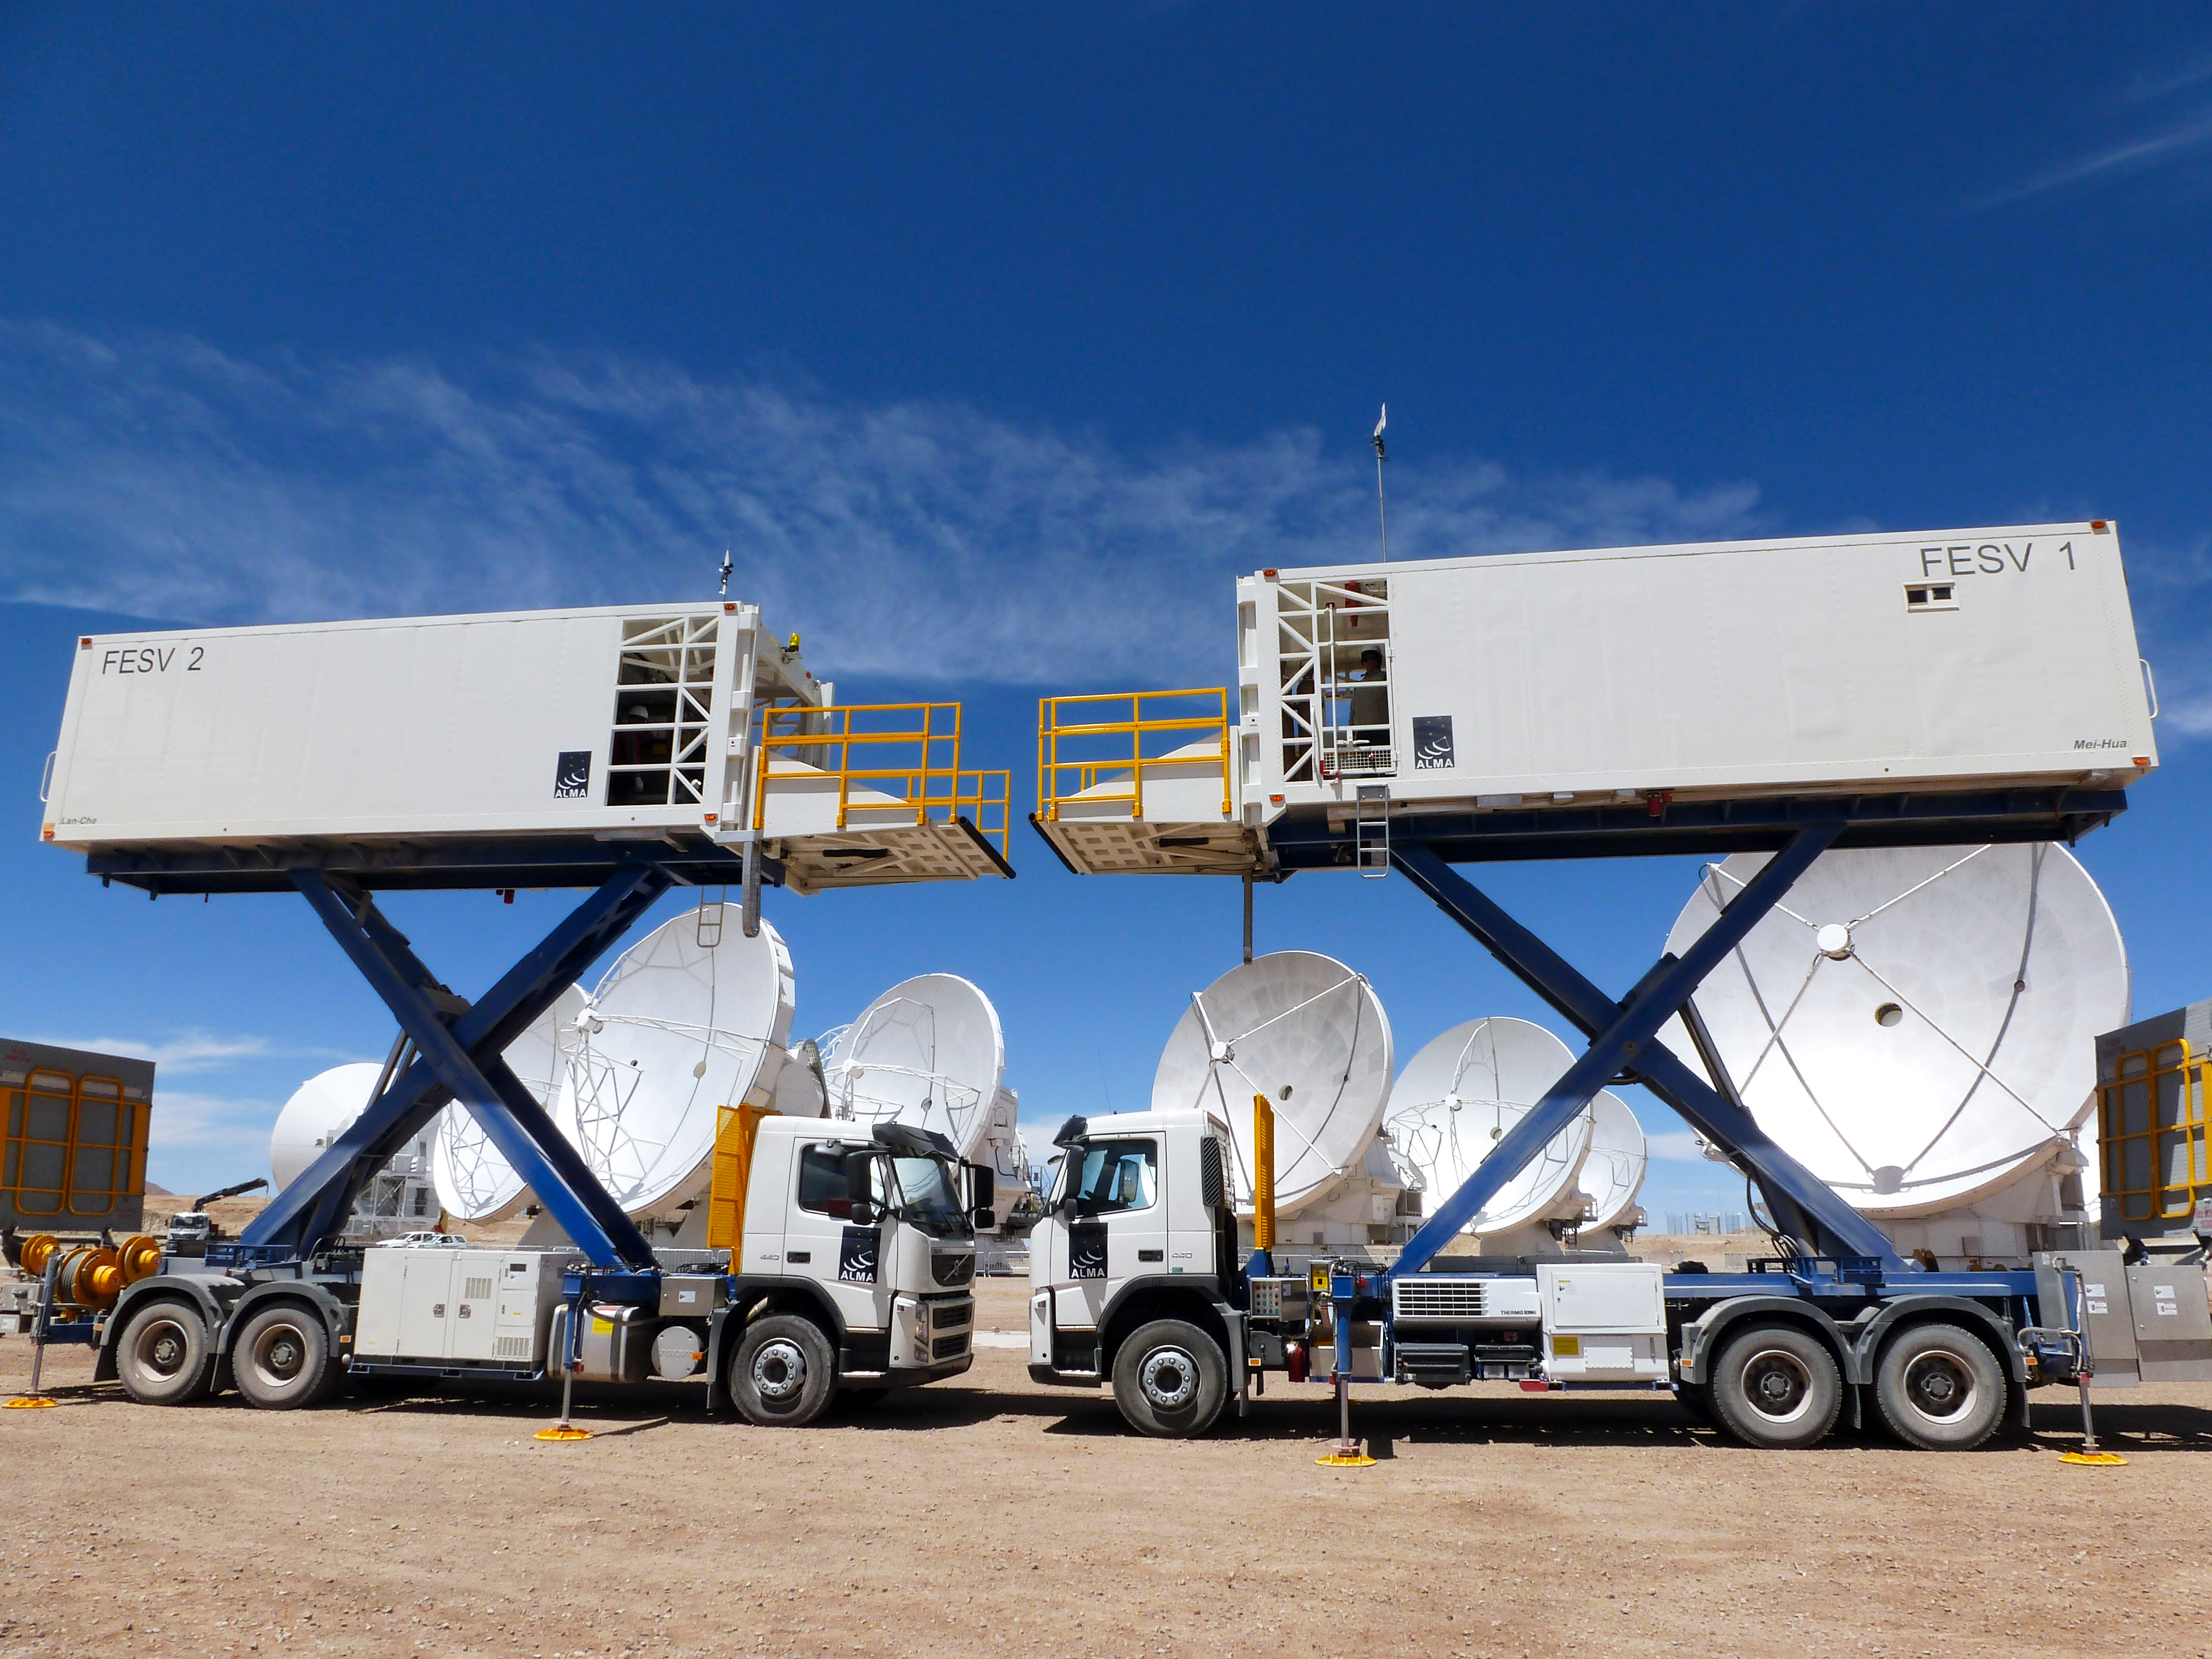

Front end service vehicles

This image shows two ALMA Front End Service Vehicles. These vehicles can be raised or lowered to give engineers easy access for servicing ALMA's antennas.

Credit: ESO